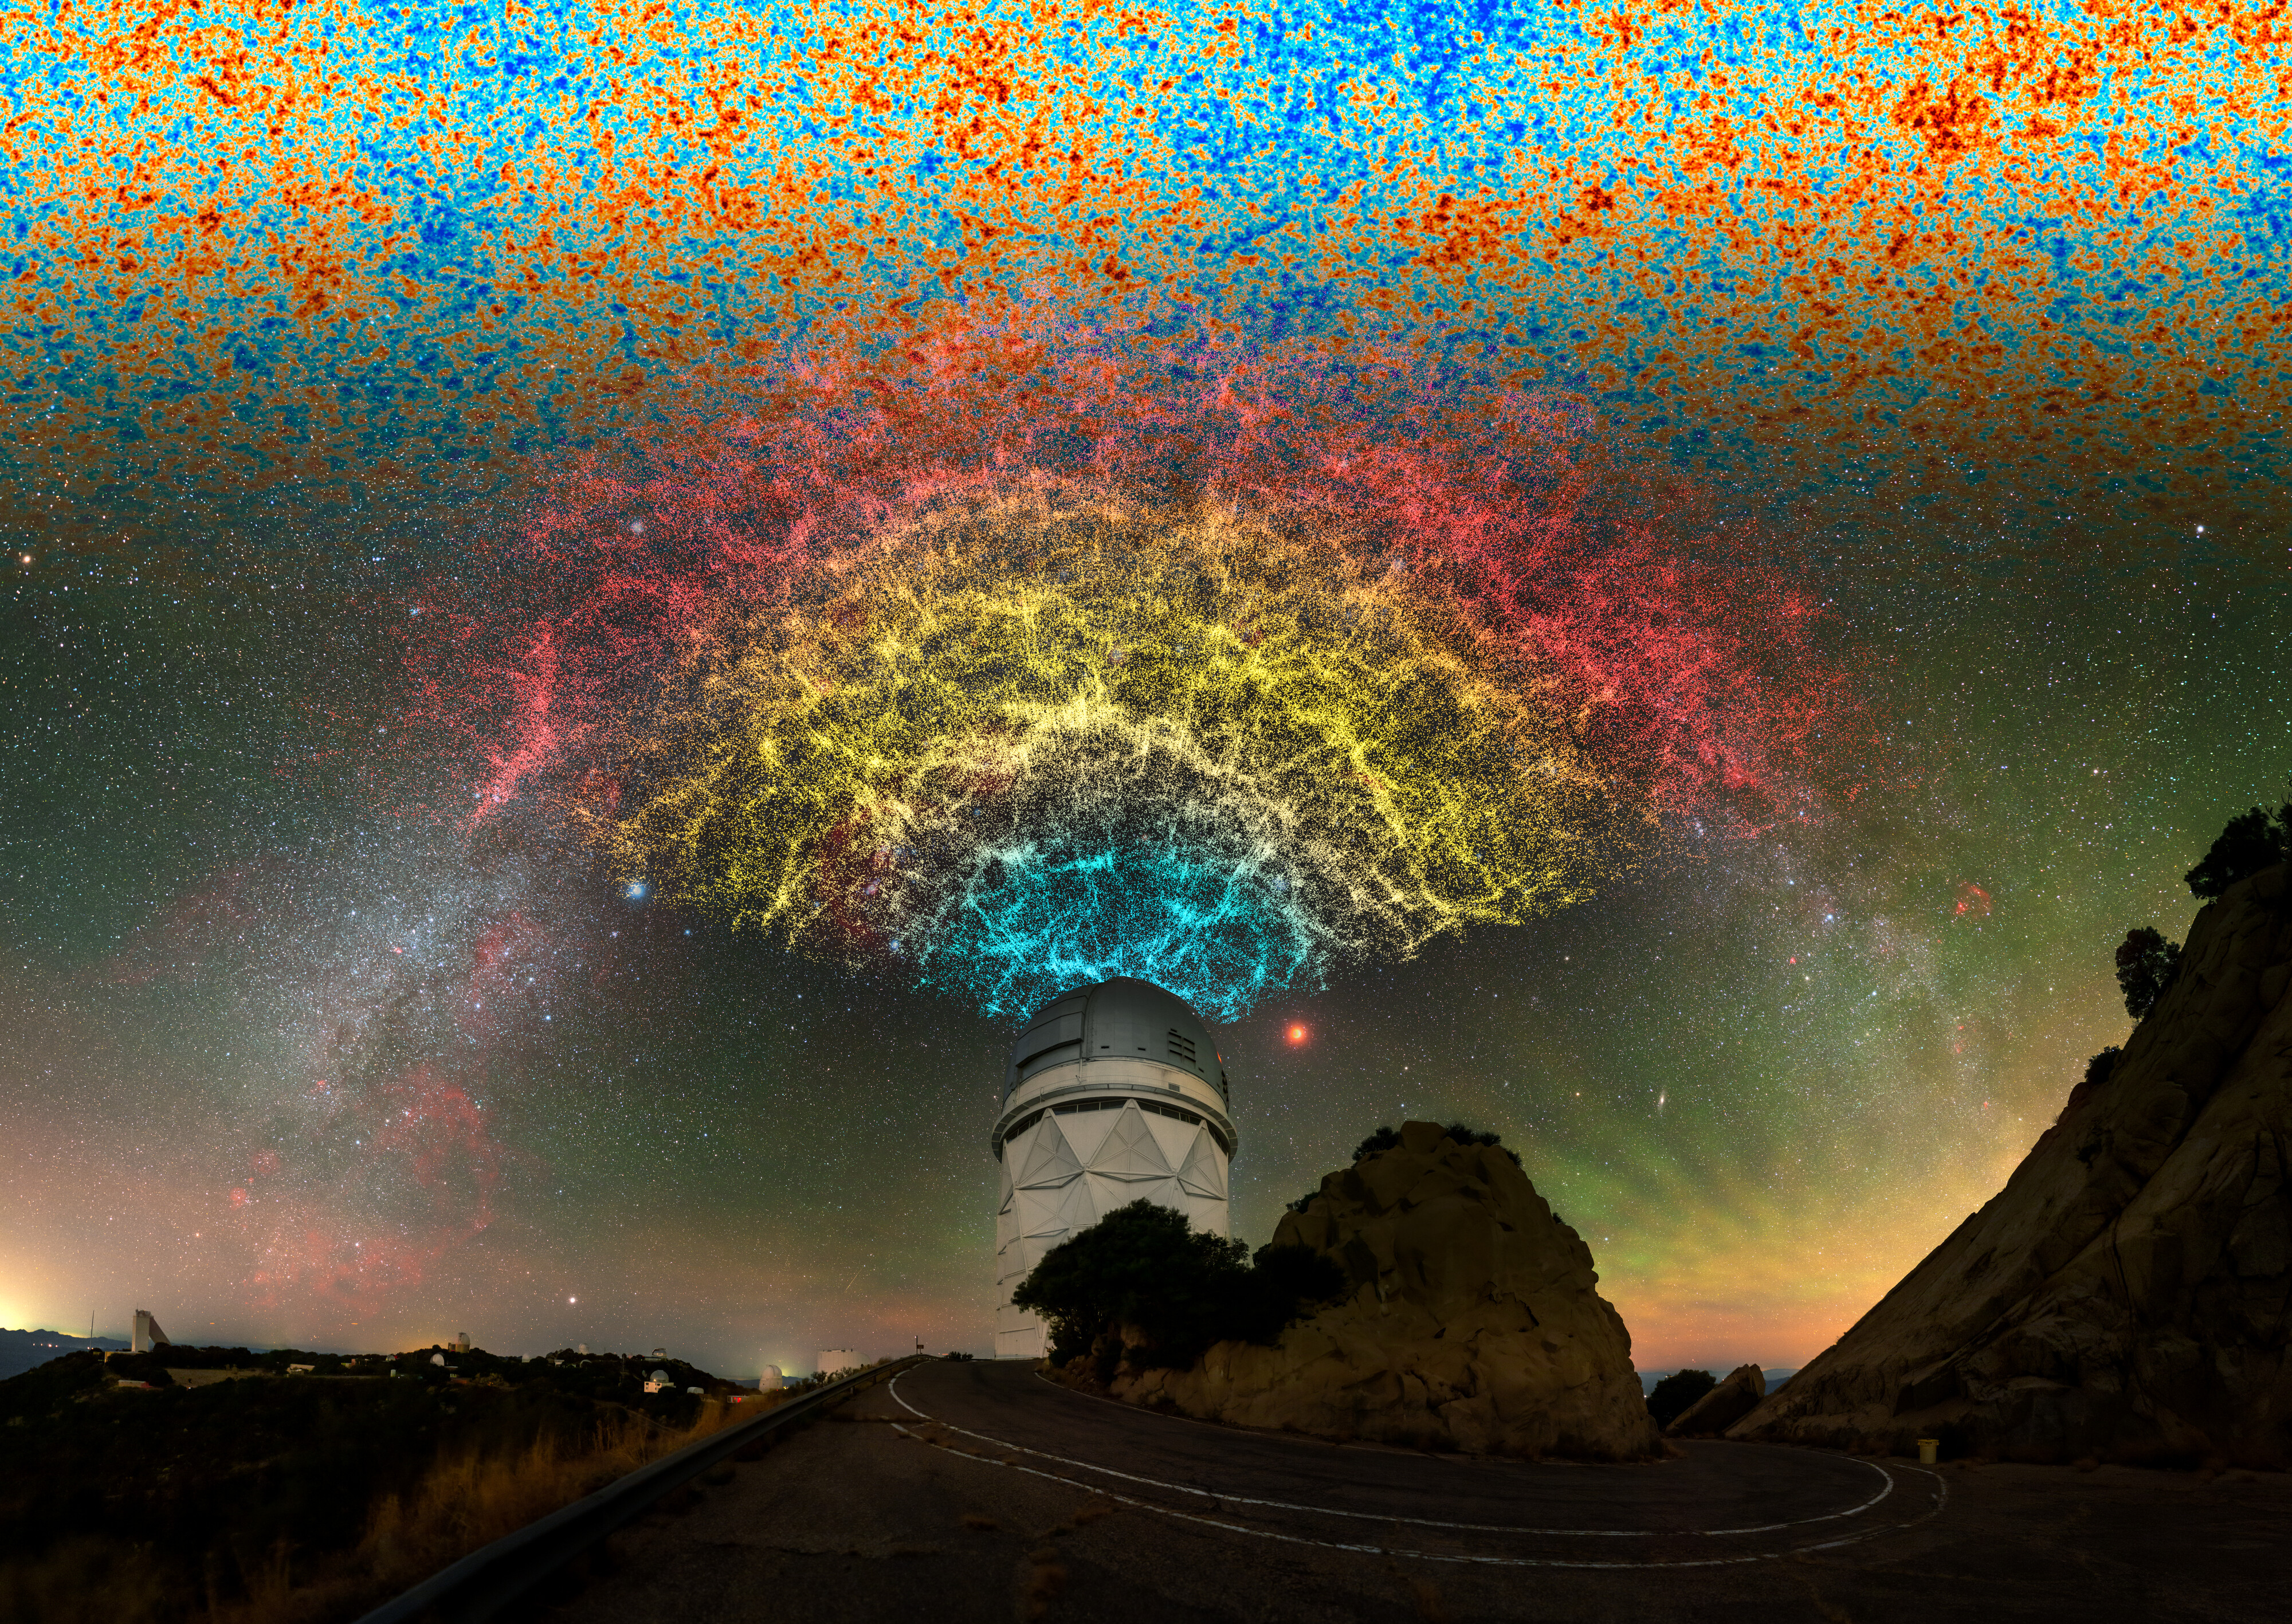

Artistic Composition of DESI Year-One Data Slice Above the Nicholas U. Mayall 4-meter Telescope

An artistic celebration of the Dark Energy Spectroscopic Instrument (DESI) year-one data, showing a slice of the larger 3D map that DESI is constructing during its five-year survey. By mapping objects across multiple periods of cosmic history with extremely high precision, DESI is allowing astronomers to make unprecedented measurements of dark energy and its effect on the accelerating expansion of the Universe.

DESI’s map reveals the large-scale structure of the Universe, showing clumps of galaxies separated by voids where there are fewer objects. This pattern is a result of large pressure waves that permeated the early Universe and is reflected in the cosmic microwave background — a 2D snapshot of the radiation that filled the Universe shortly after the Big Bang, which bears the imprint of the 3D galaxy distribution. DESI is mounted on the U.S. National Science Foundation Nicholas U. Mayall 4-meter Telescope at Kitt Peak National Observatory, a Program of NSF NOIRLab. This version of the DESI map includes 600,000 galaxies — less than 0.1% of the survey's full volume. The locations of objects in the data slice do not correlate with their locations on-sky shown in this image.

Credit: DESI Collaboration/KPNO/NOIRLab/NSF/AURA/P. Horálek/R. Proctor